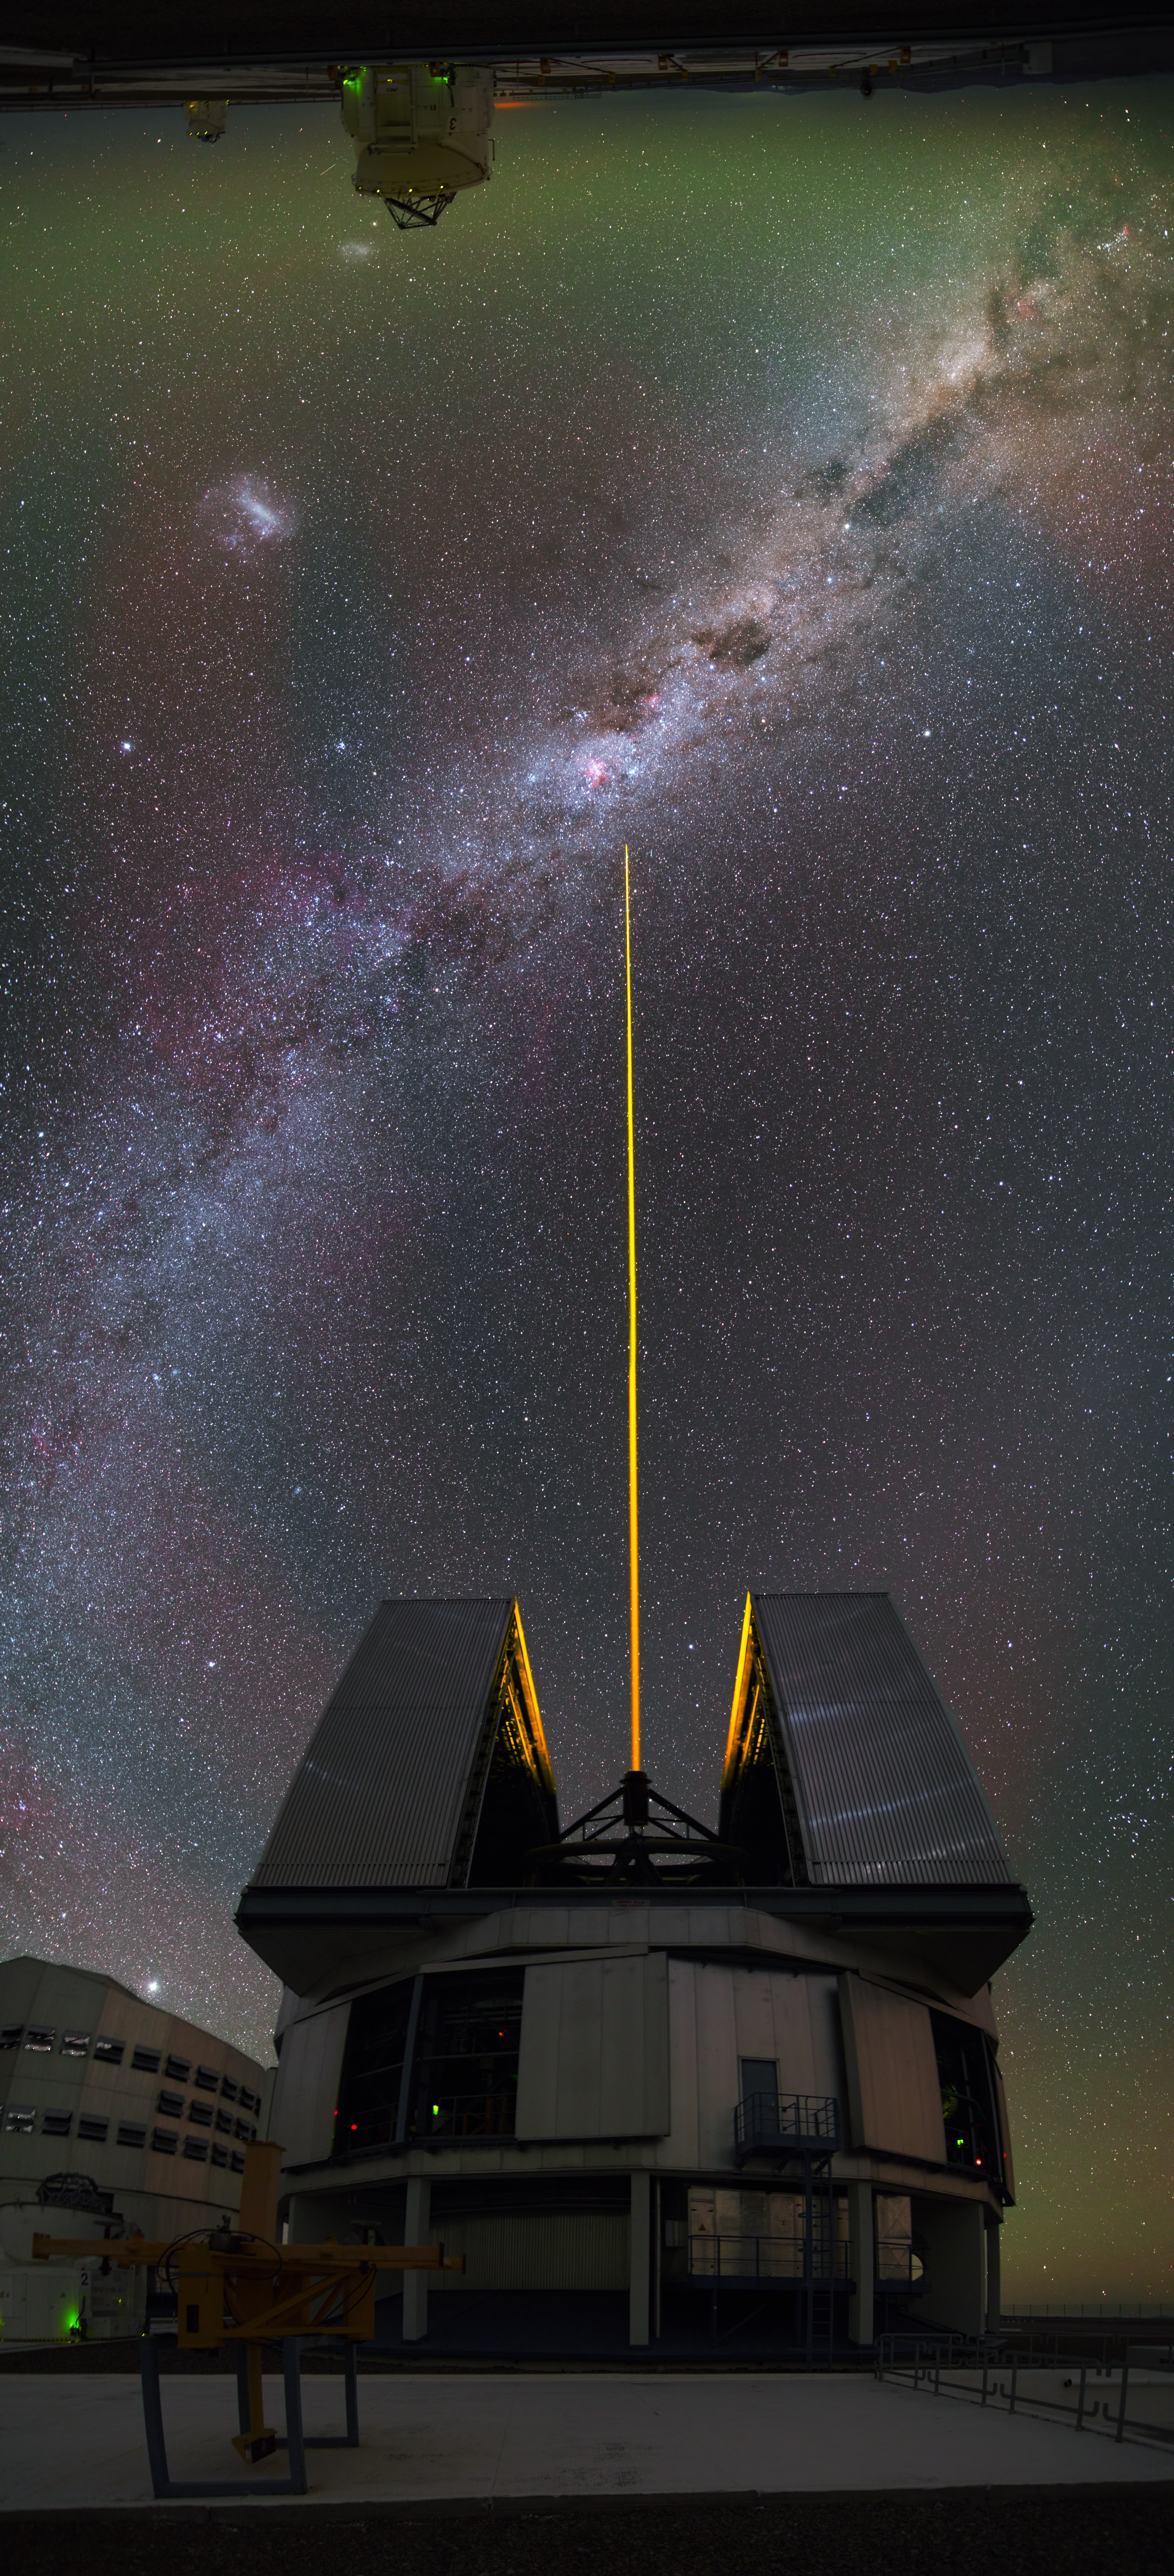

Upside down

This interesting panorama image was not taken in the traditional horizontal way, but vertically. This way it seems like the small Auxiliary Telescope is looking down on its larger brother — one of the four Unit Telescopes of the VLT. In between them the Milky Way and a laser, fired by the Unit Telescope, are visible.

Credit: Y. Beletsky (LCO)/ESO